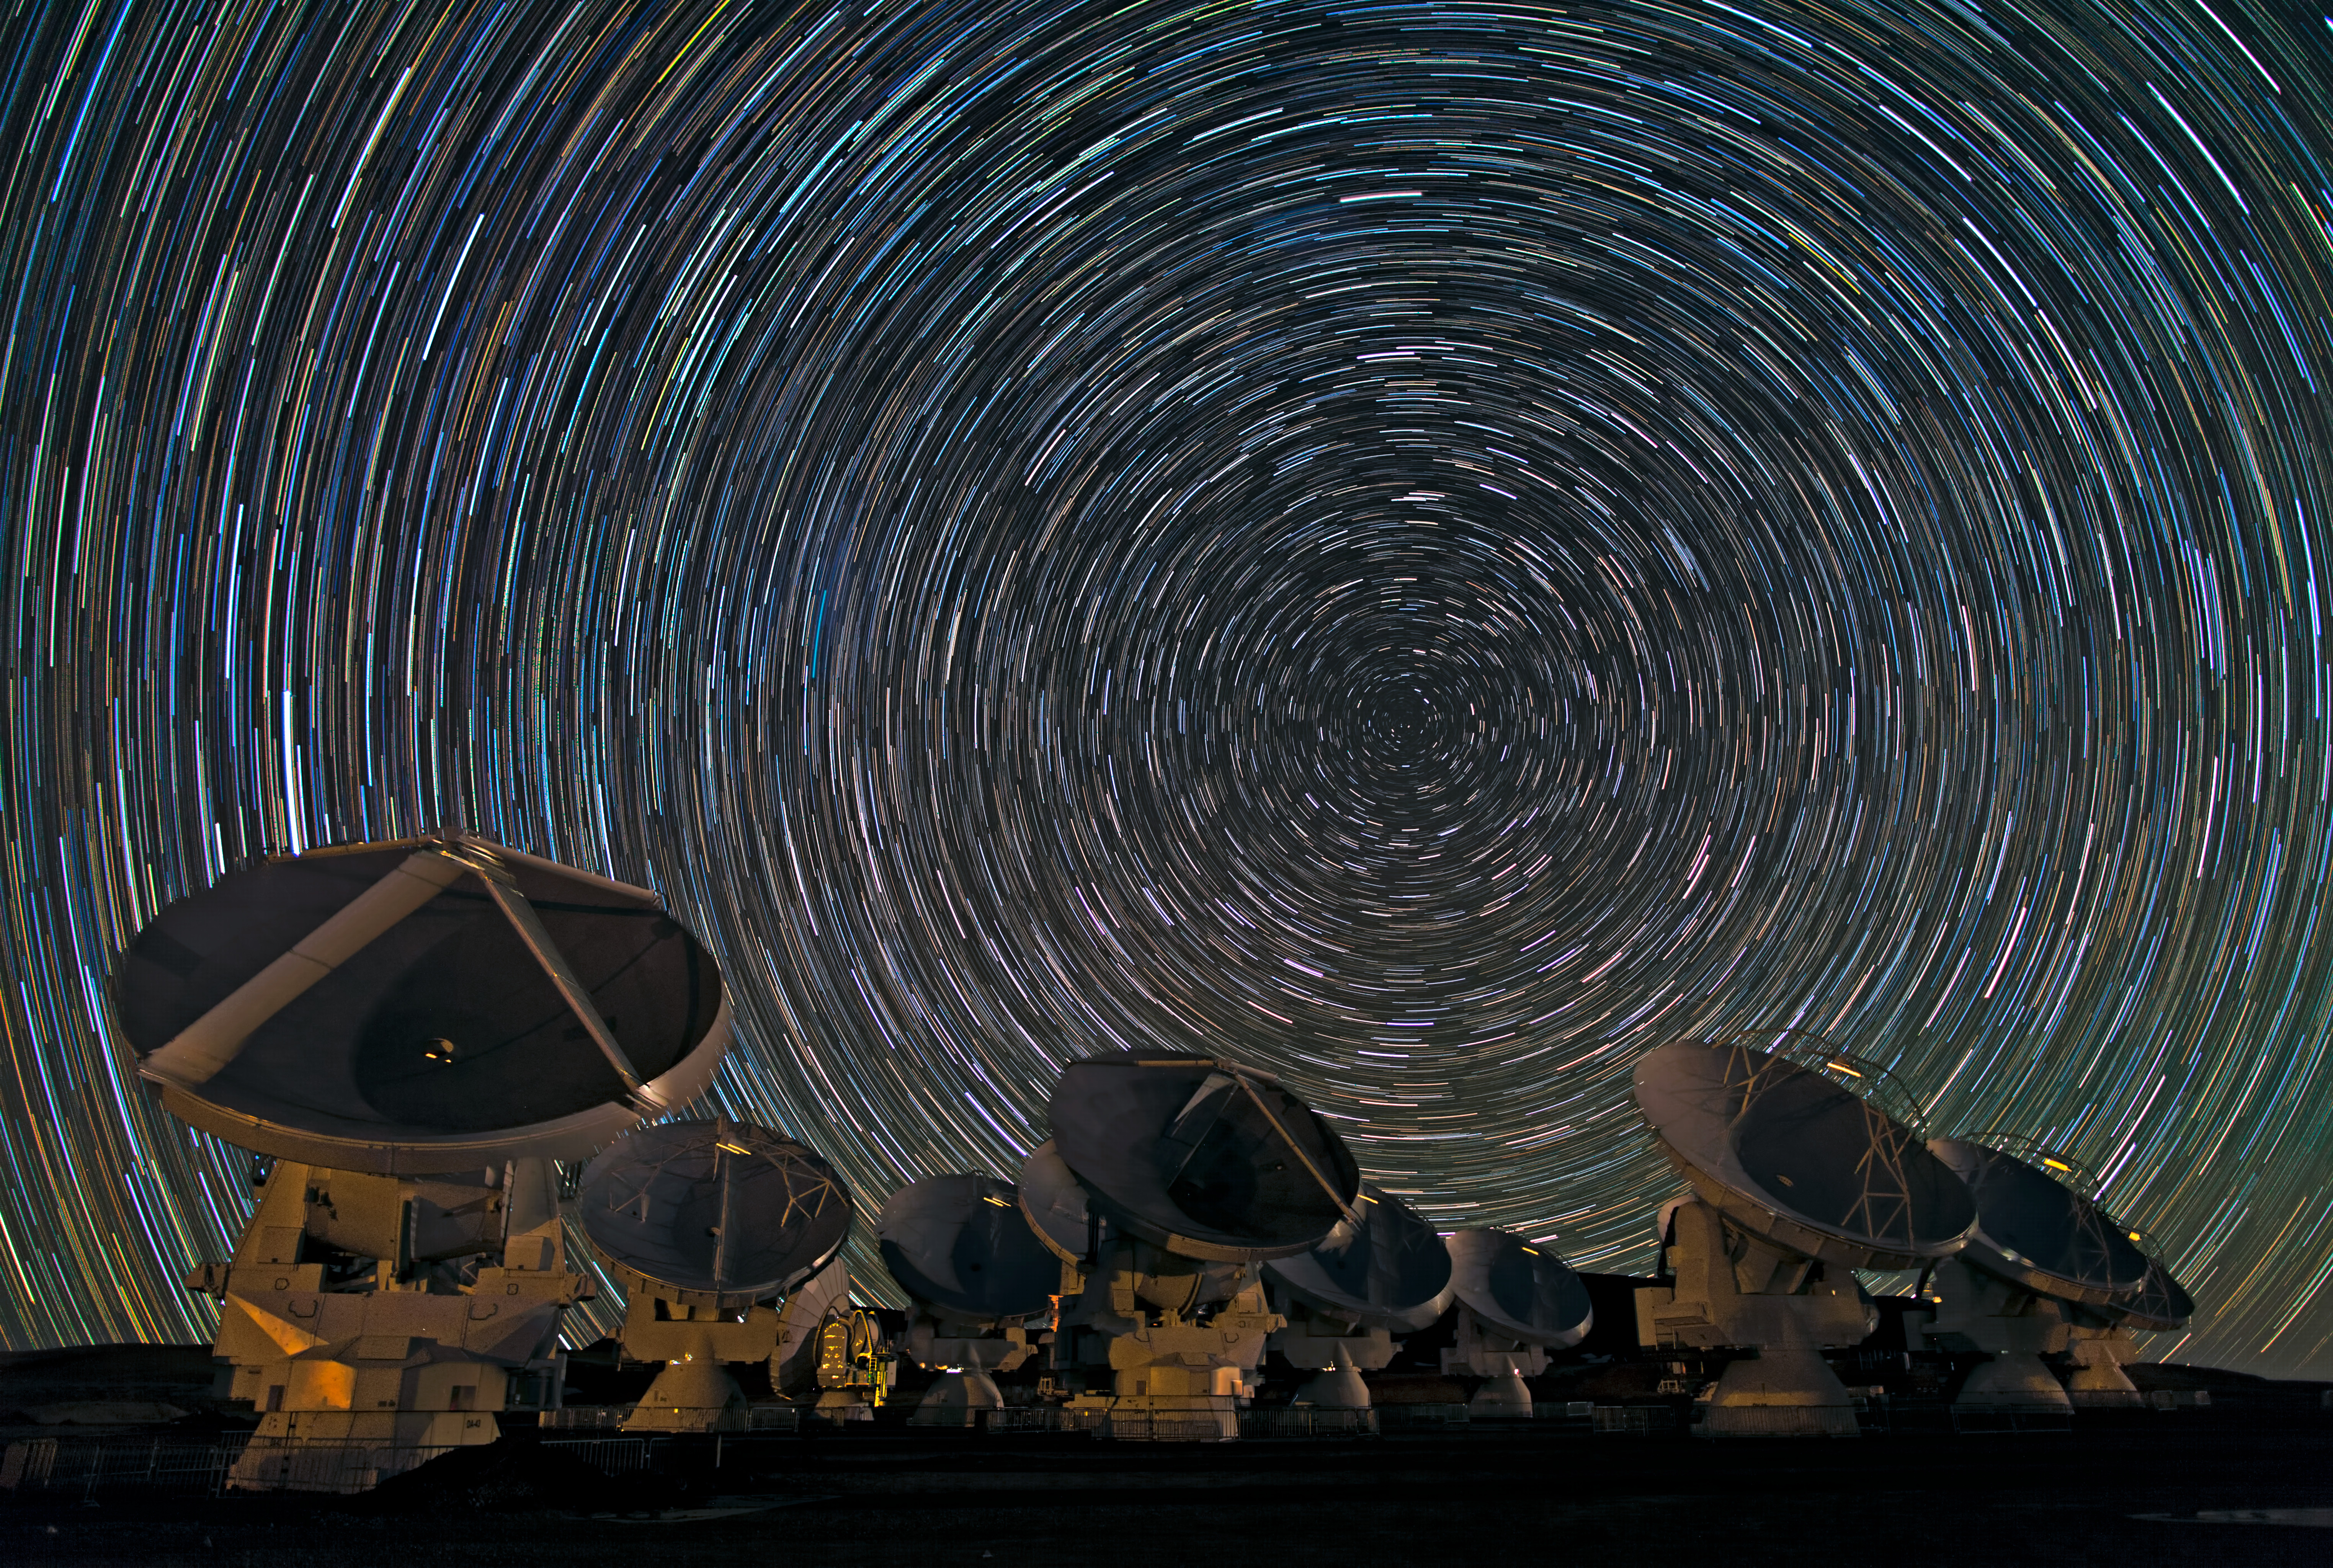

Whirling southern star trails over ALMA

Babak Tafreshi, one of the European Southern Observatory (ESO) Photo Ambassadors, has captured the antennas of ALMA under the southern sky in another breathtaking image.

Credit: B. Tafreshi (ESO)